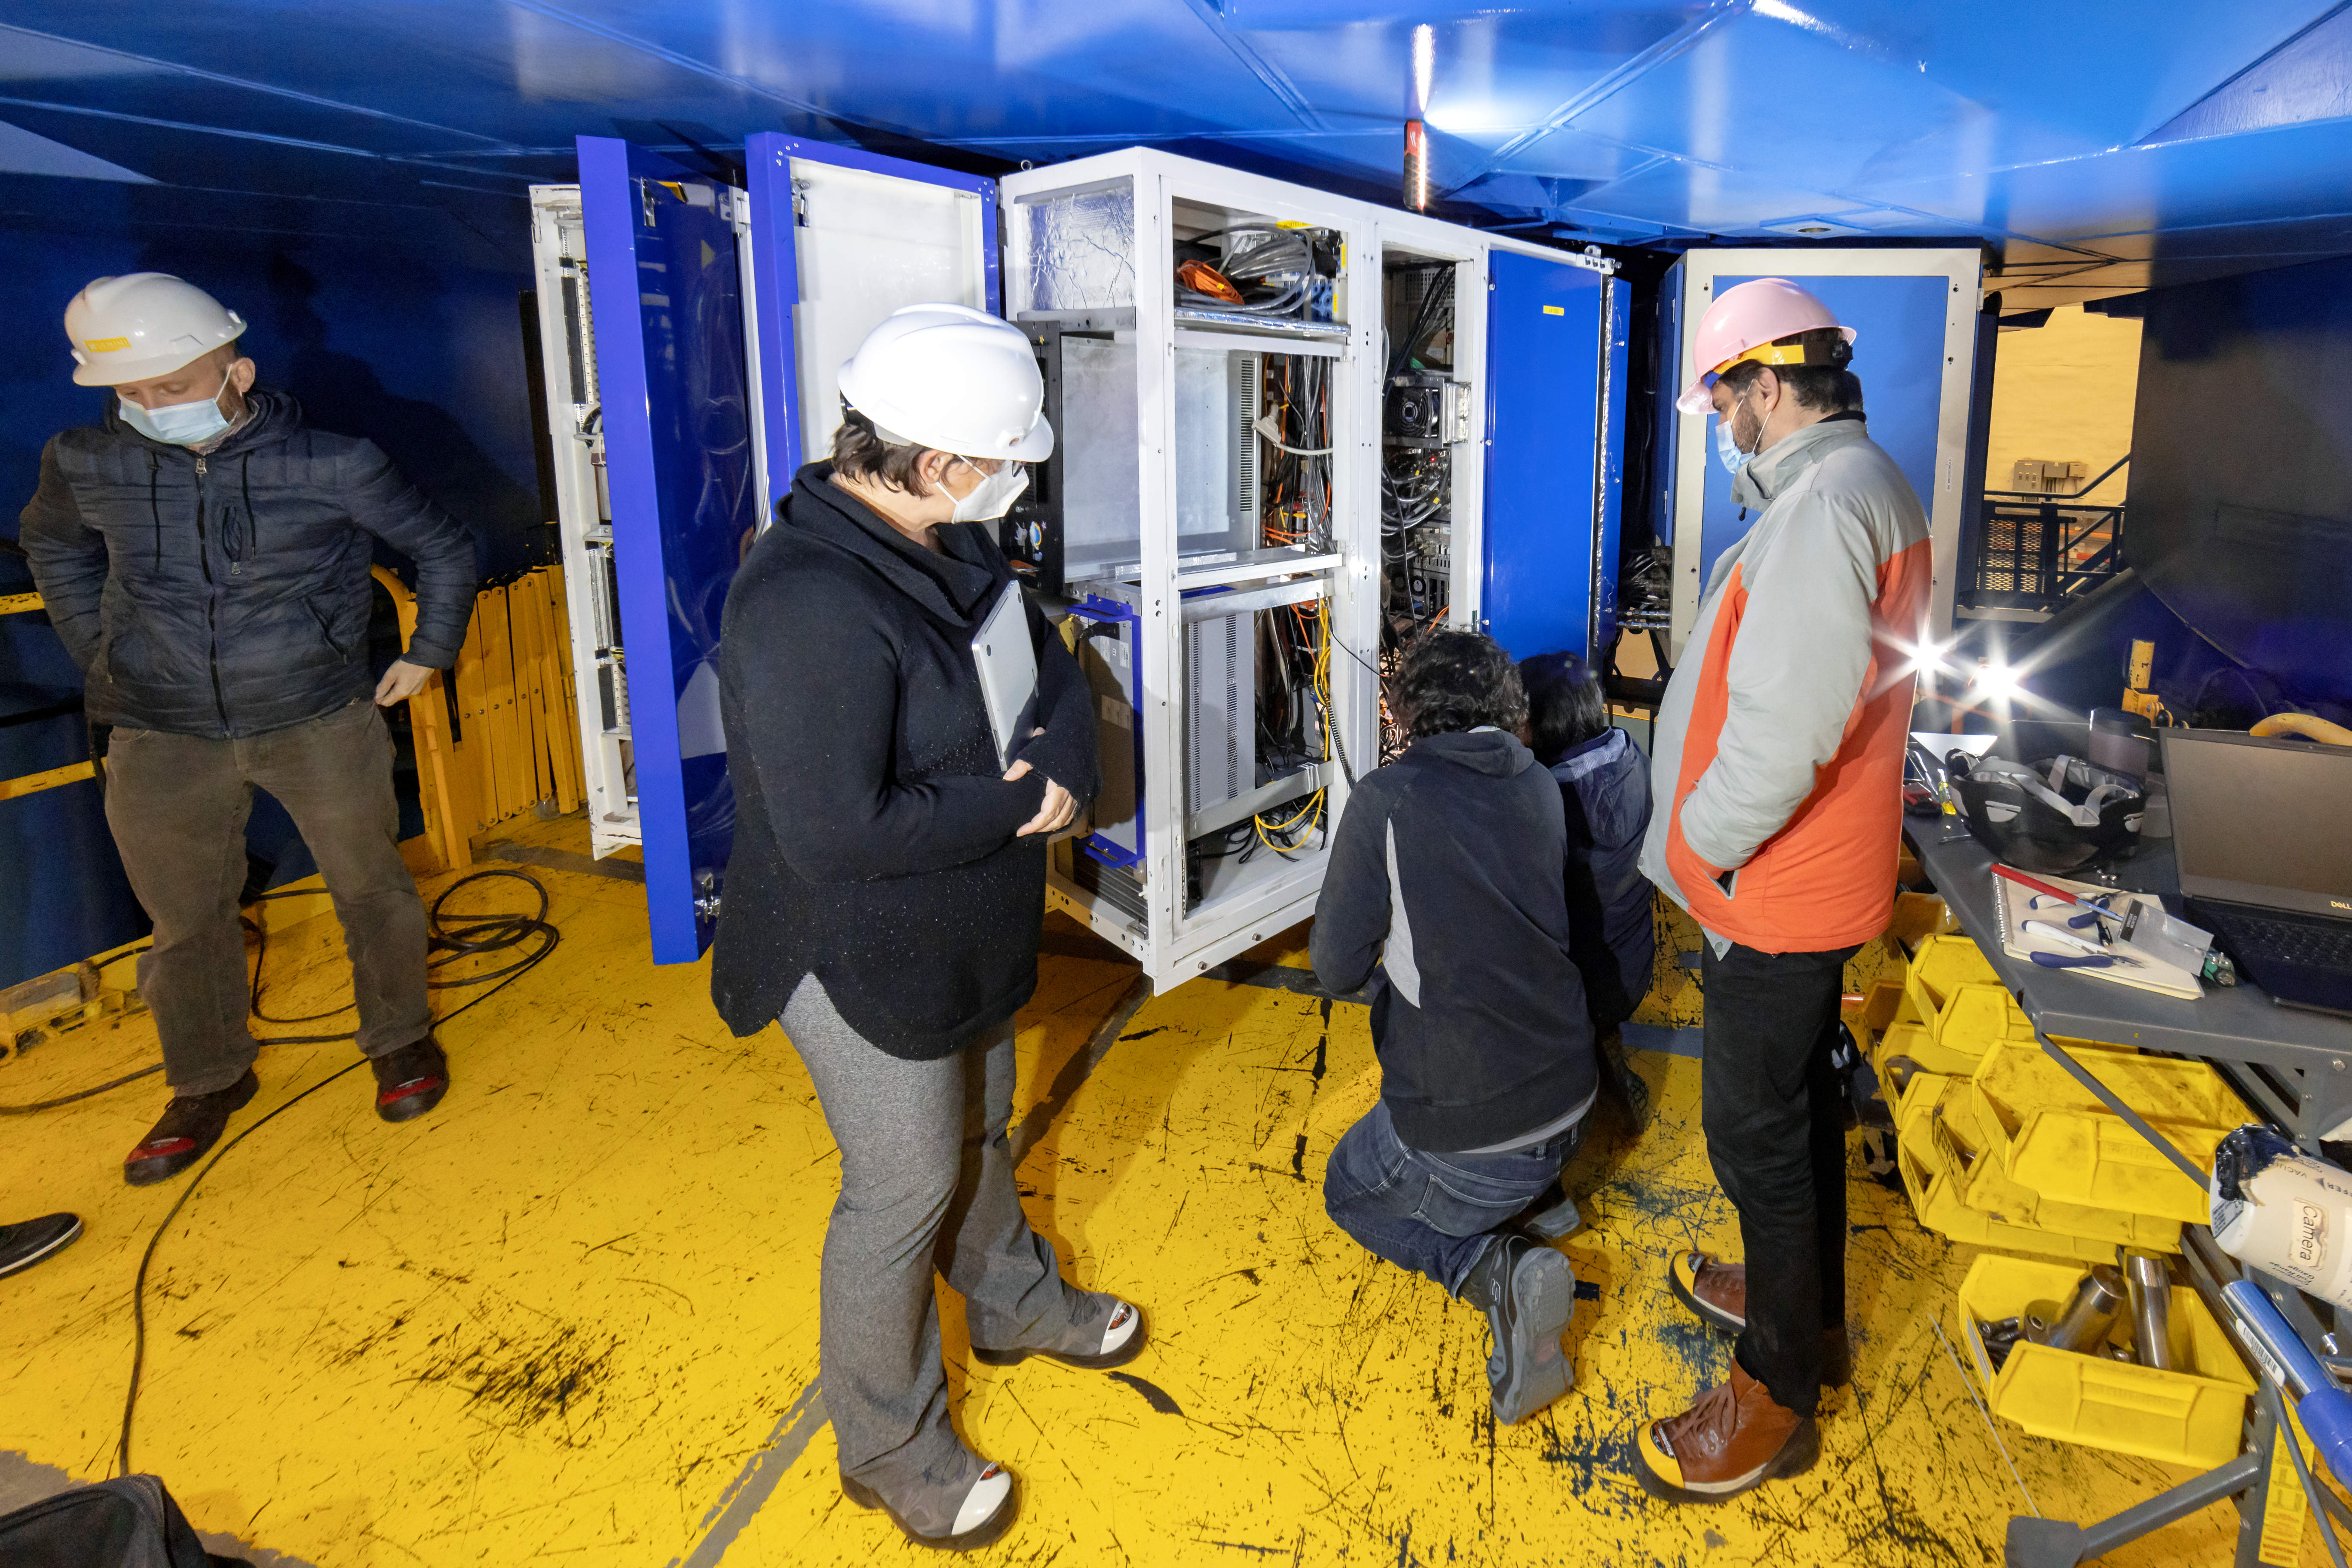

CANOPUS Maintenance

A group of engineers working in the maintenance of CANOPUS, the optics bench of the Gemini Multi-Conjugate Adaptive Optics System (GeMS).

Credit: NOIRLab/AURA/NSF/D. Munizaga